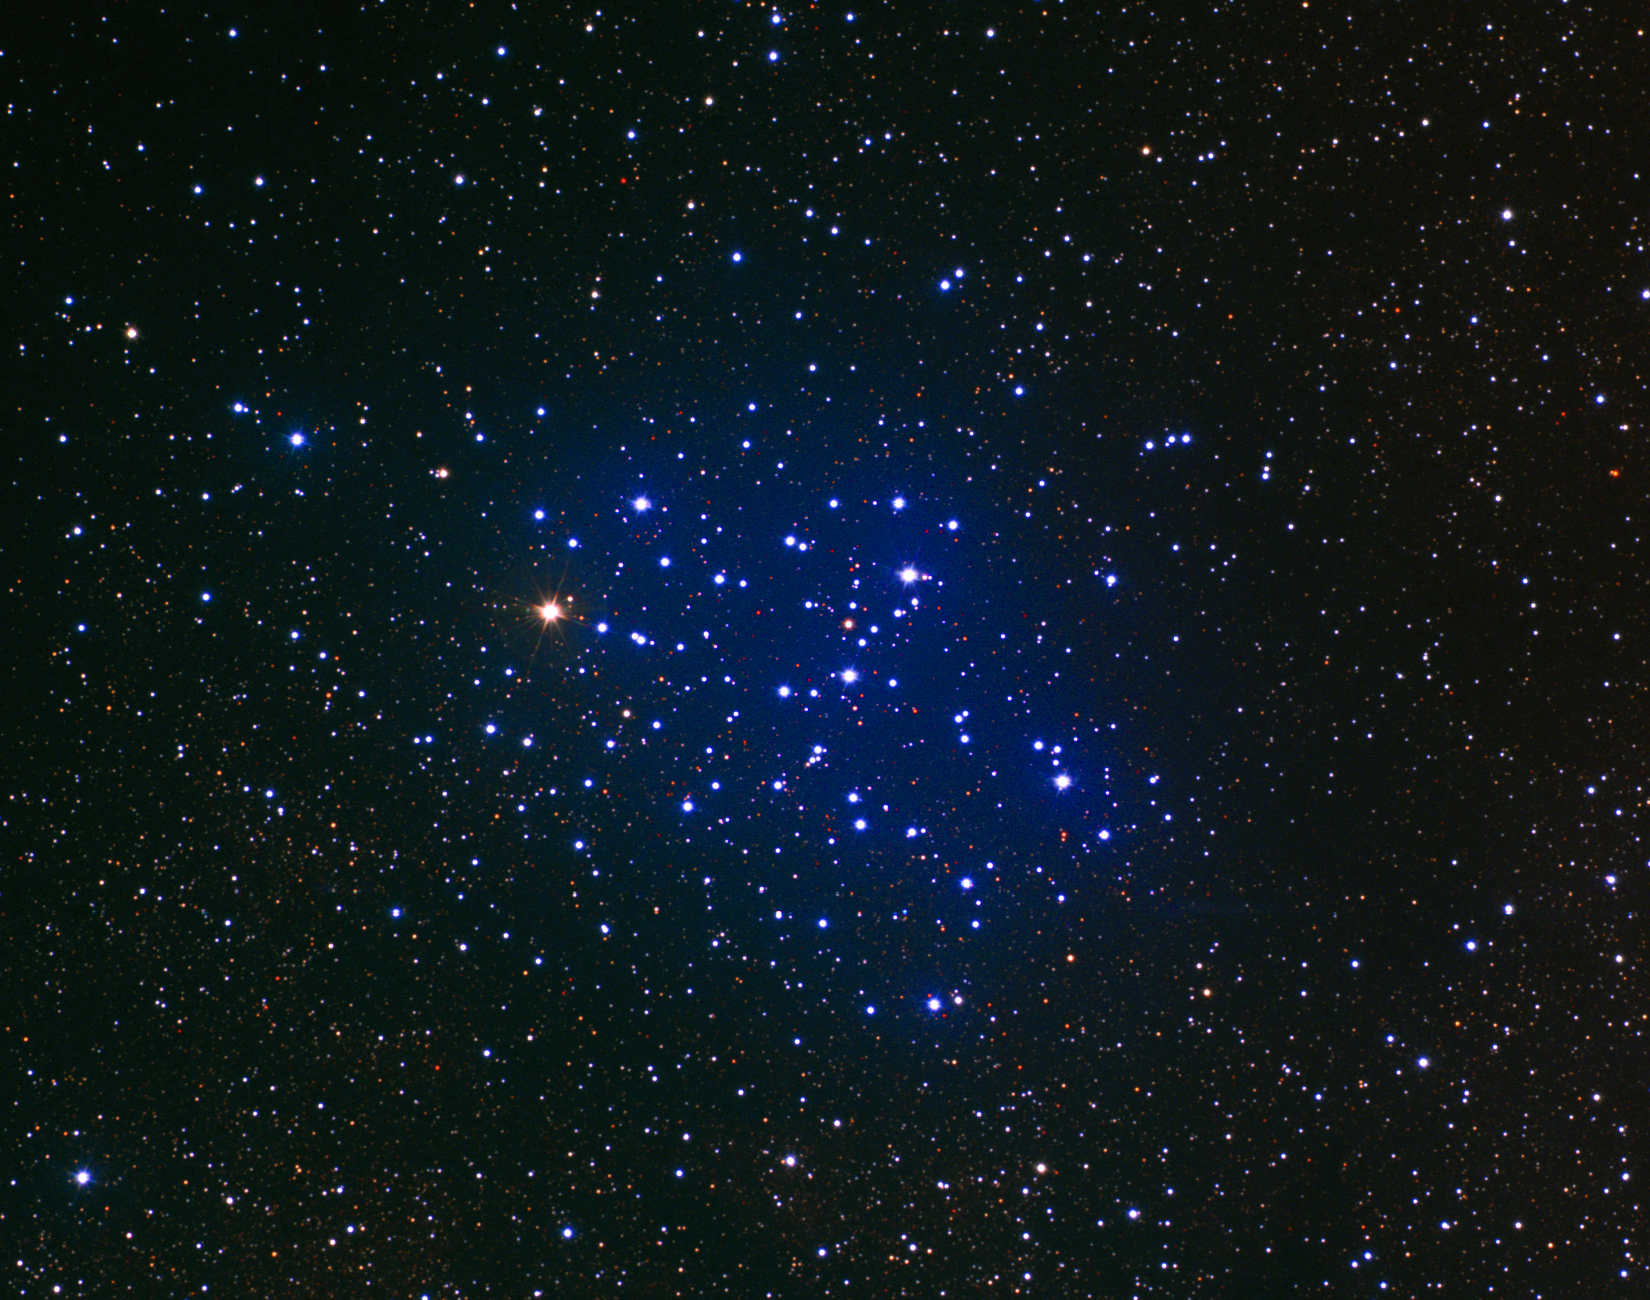

M6, NGC 6405; Butterfly Cluster

The open star cluster M6, or NGC6405, is also known as the Butterfly Cluster. M6 is visible to the naked eye in the constellation Scorpius. The visually most conspicuous star is rather reddish and is actually a slow, semiregular variable. M6 is variously estimated as between 50 and 100 million years old. The images were taken in June 1995 at the Burrell Schmidt telescope of Case Western Reserve University's Warner and Swasey Observatory, during the Research Experiences for Undergraduates (REU) program operated at the Kitt Peak National Observatory and supported by the National Science Foundation.

Credit: N.A.Sharp, Mark Hanna, REU program/NOIRLab/NSF/AURA